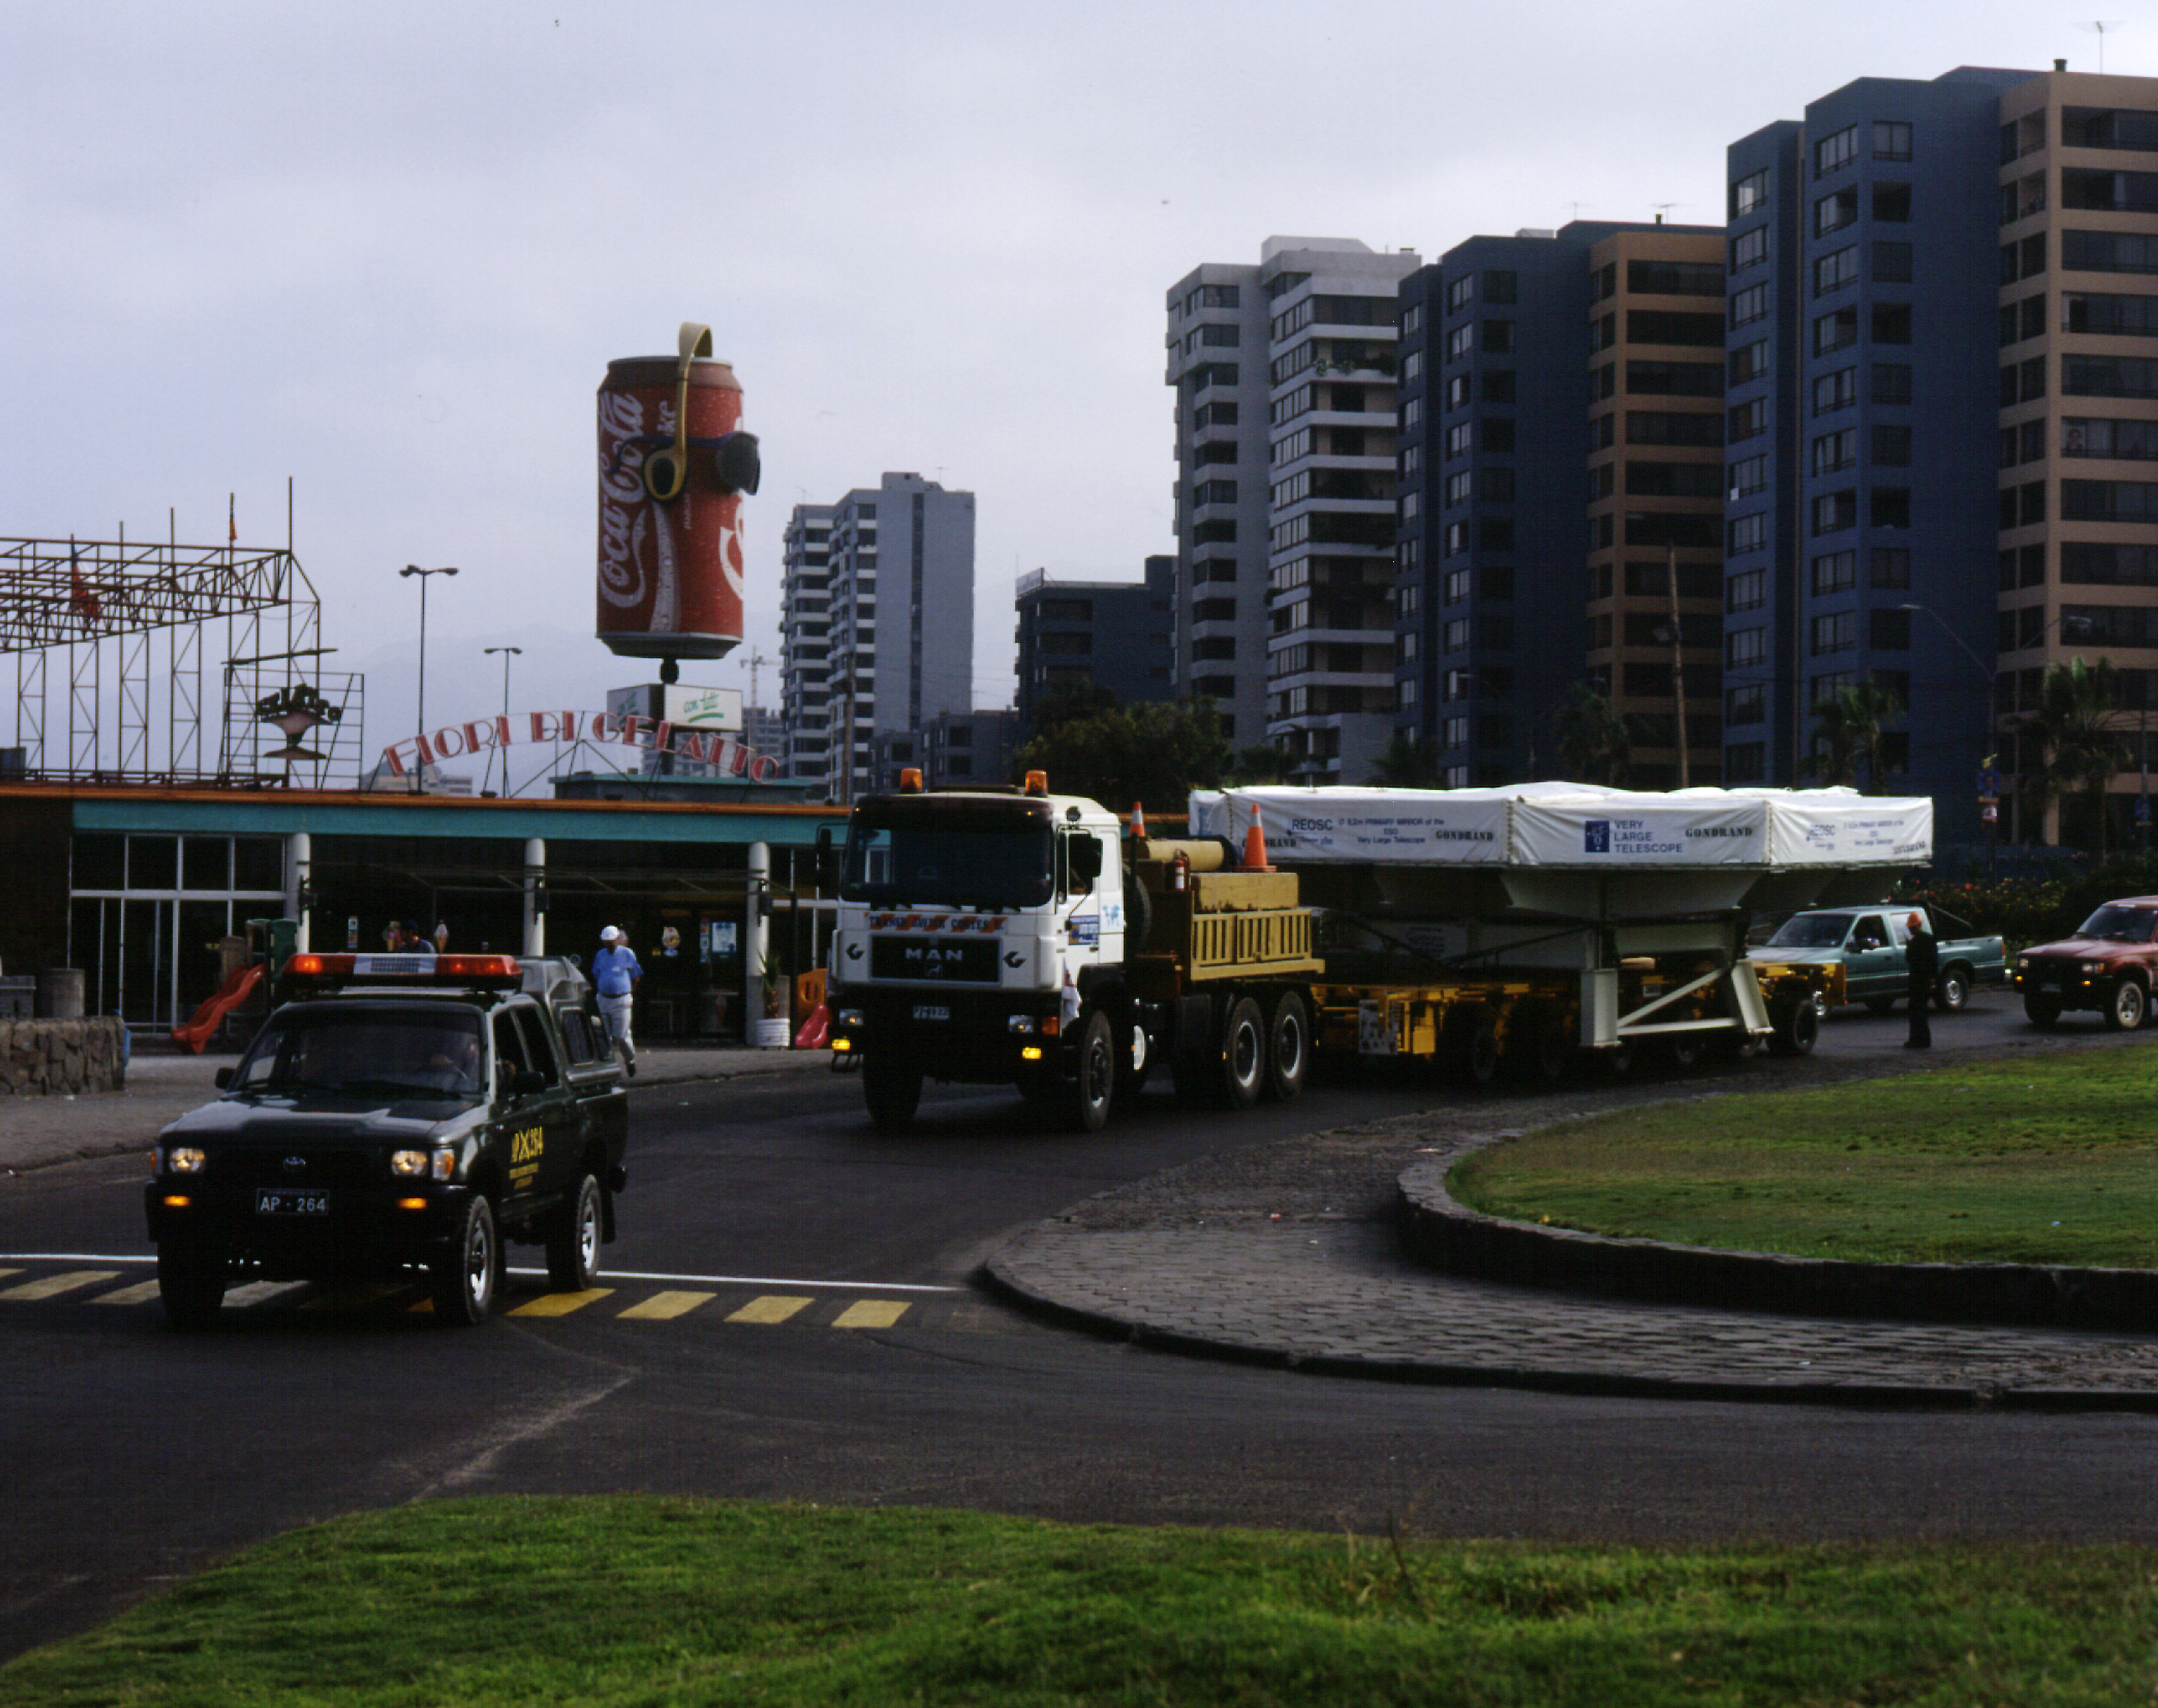

On the way to Paranal

The convoy moves slowly along the streets in Antofagasta on a Sunday morning.

Credit: ESO